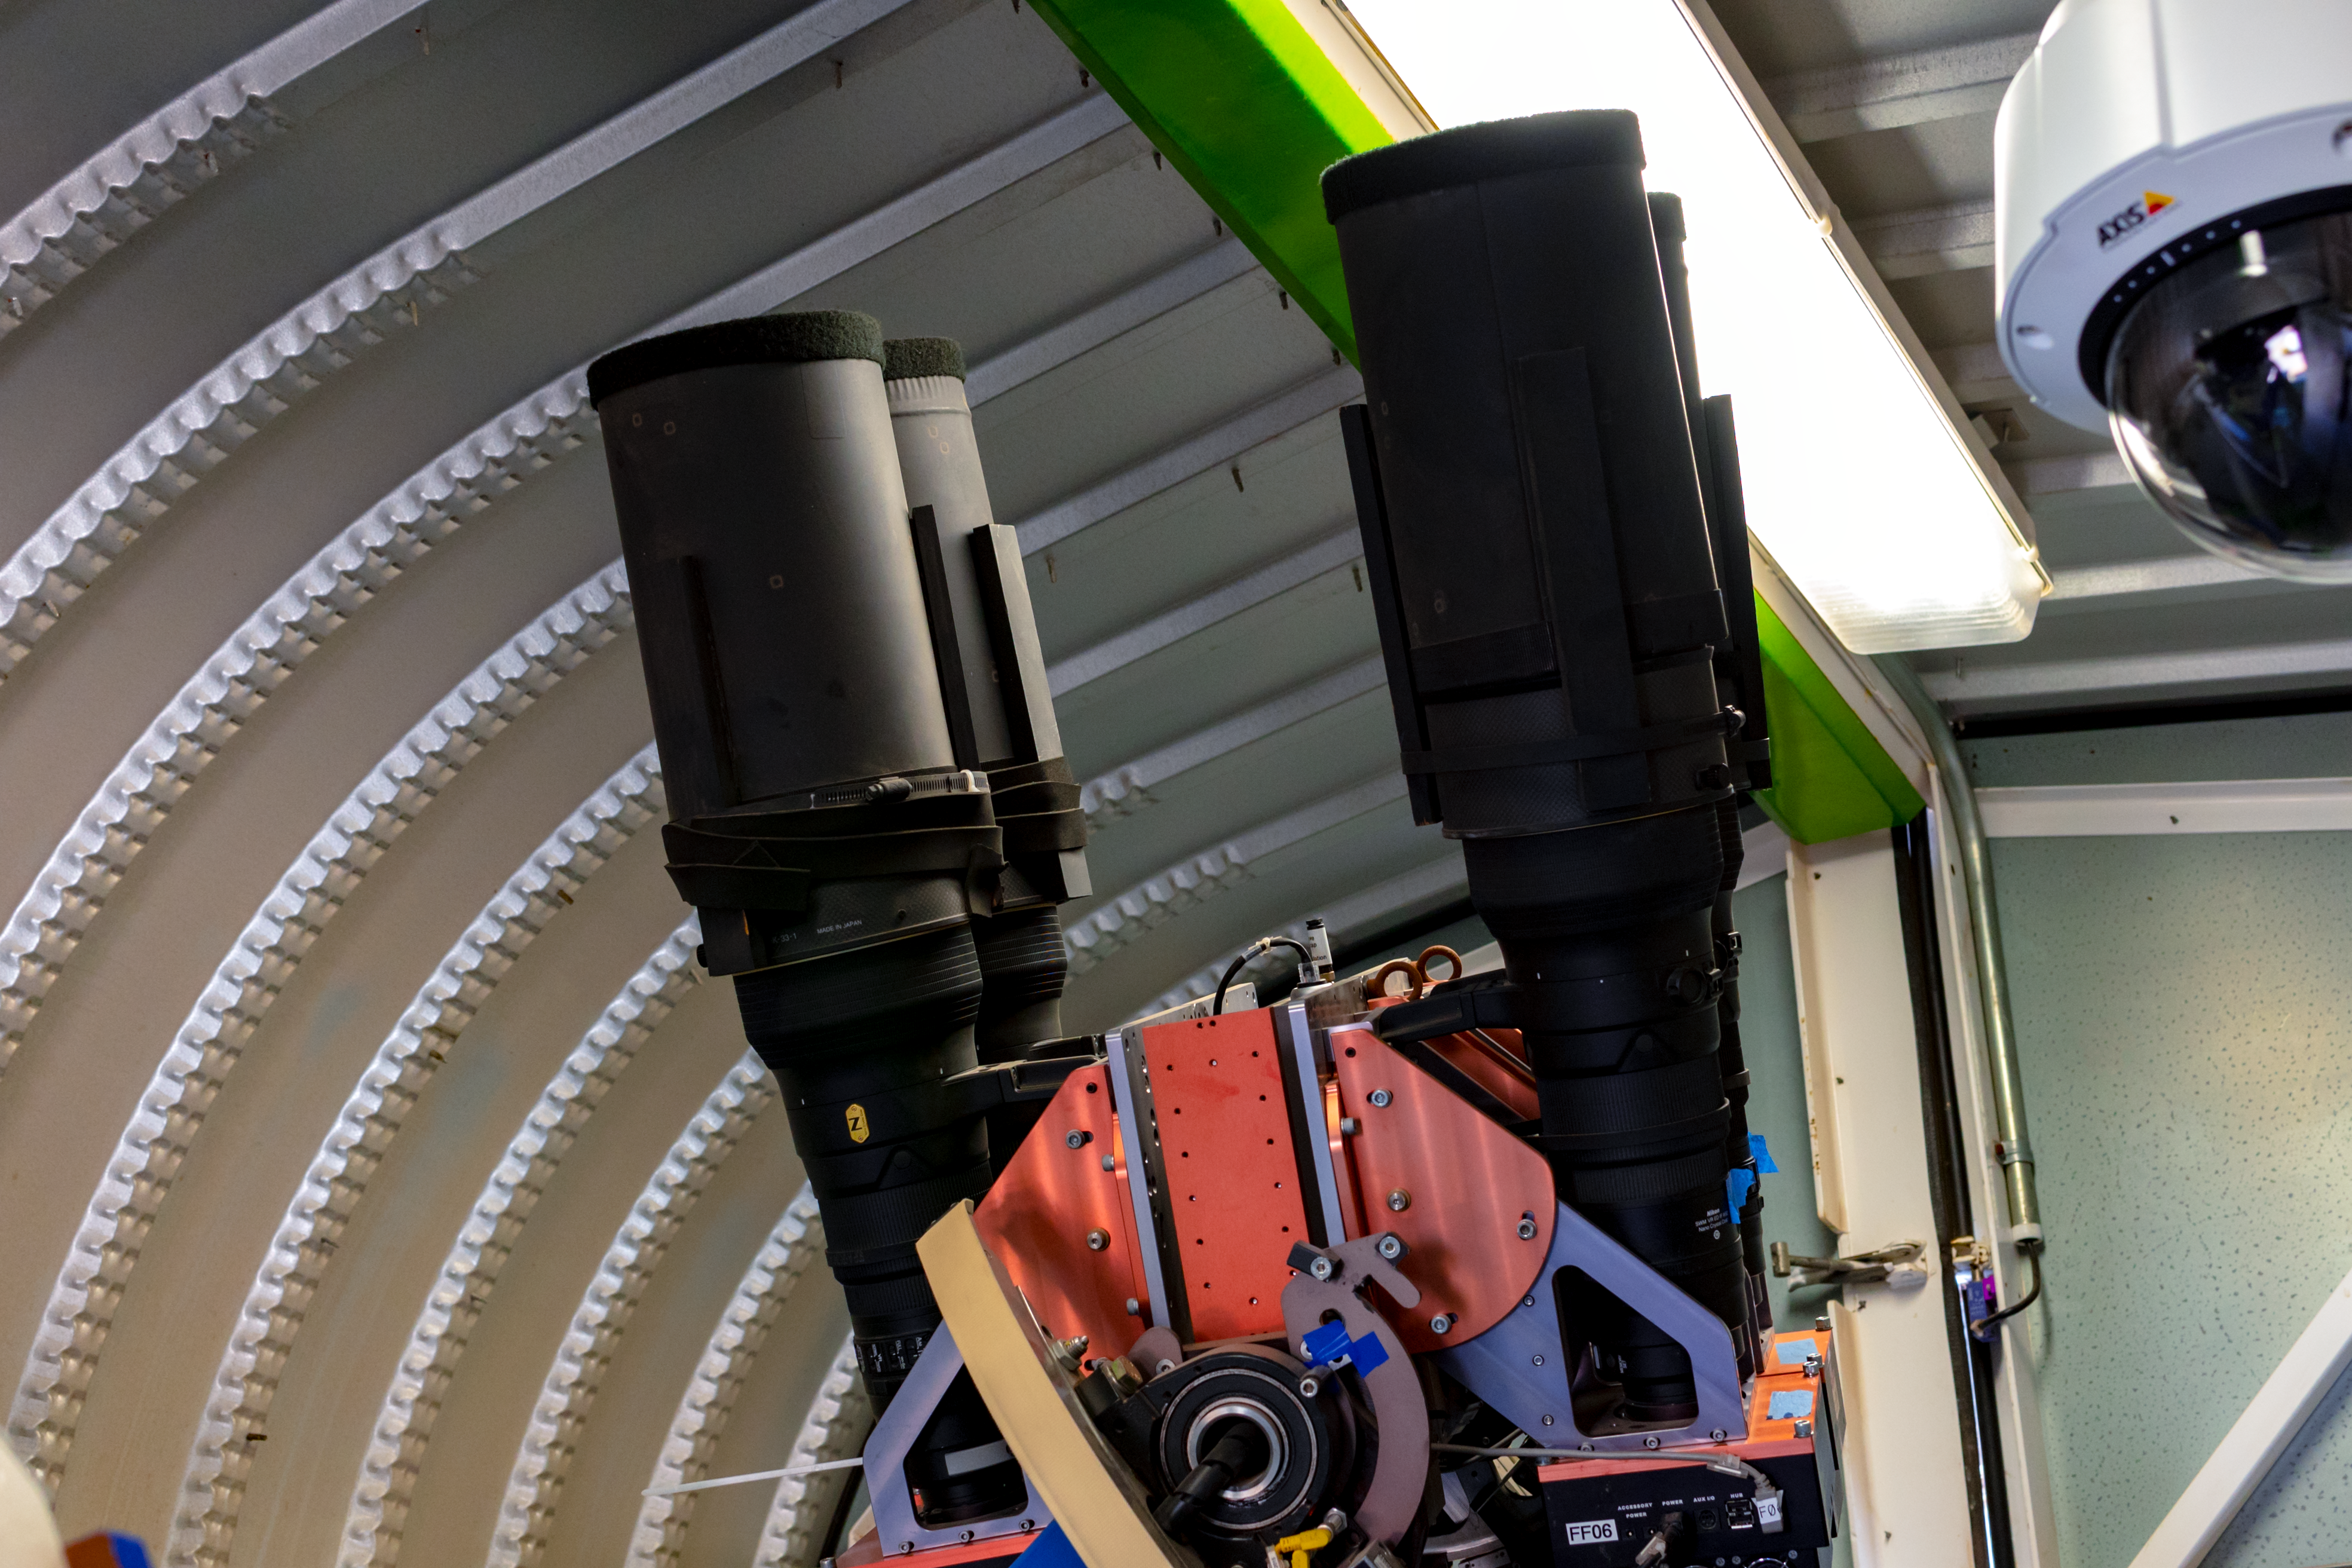

ASAS-SN 5

Credit: CTIO/NOIRLab/NSF/AURA/D. Munizaga